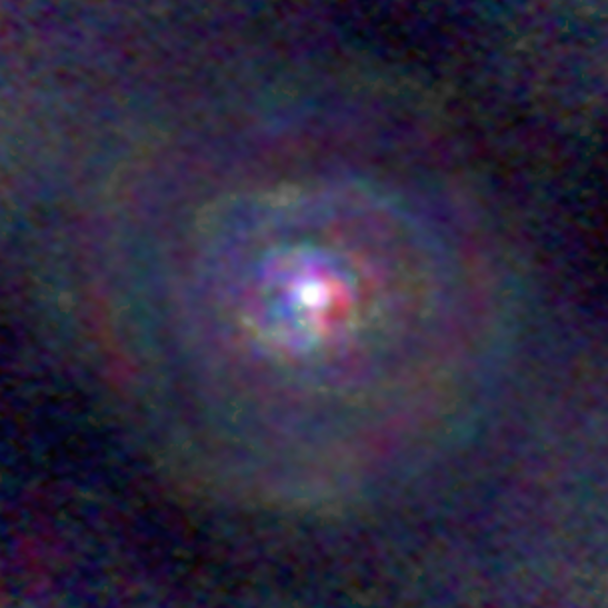

Stellar Winds - T Mic D=210 au

Astronomers used the Atacama Large Millimeter/submillimeter Array (ALMA) to observe a set of stellar winds around aging stars and present an explanation for the mesmerizing shapes of planetary nebulae. Contrary to common consensus, the team found that stellar winds are not spherical but have a form similar to that of planetary nebulae. The team concludes that interaction with an accompanying star or exoplanet shapes both the stellar winds and planetary nebulae. The findings were published in Science.

This image gallery of stellar winds around cool ageing stars shows a variety of morphologies, including disks, cones, and spirals. The blue color represents material that is coming towards you; red is material that is moving away from you.

Credit: L. Decin, ESO/ALMA